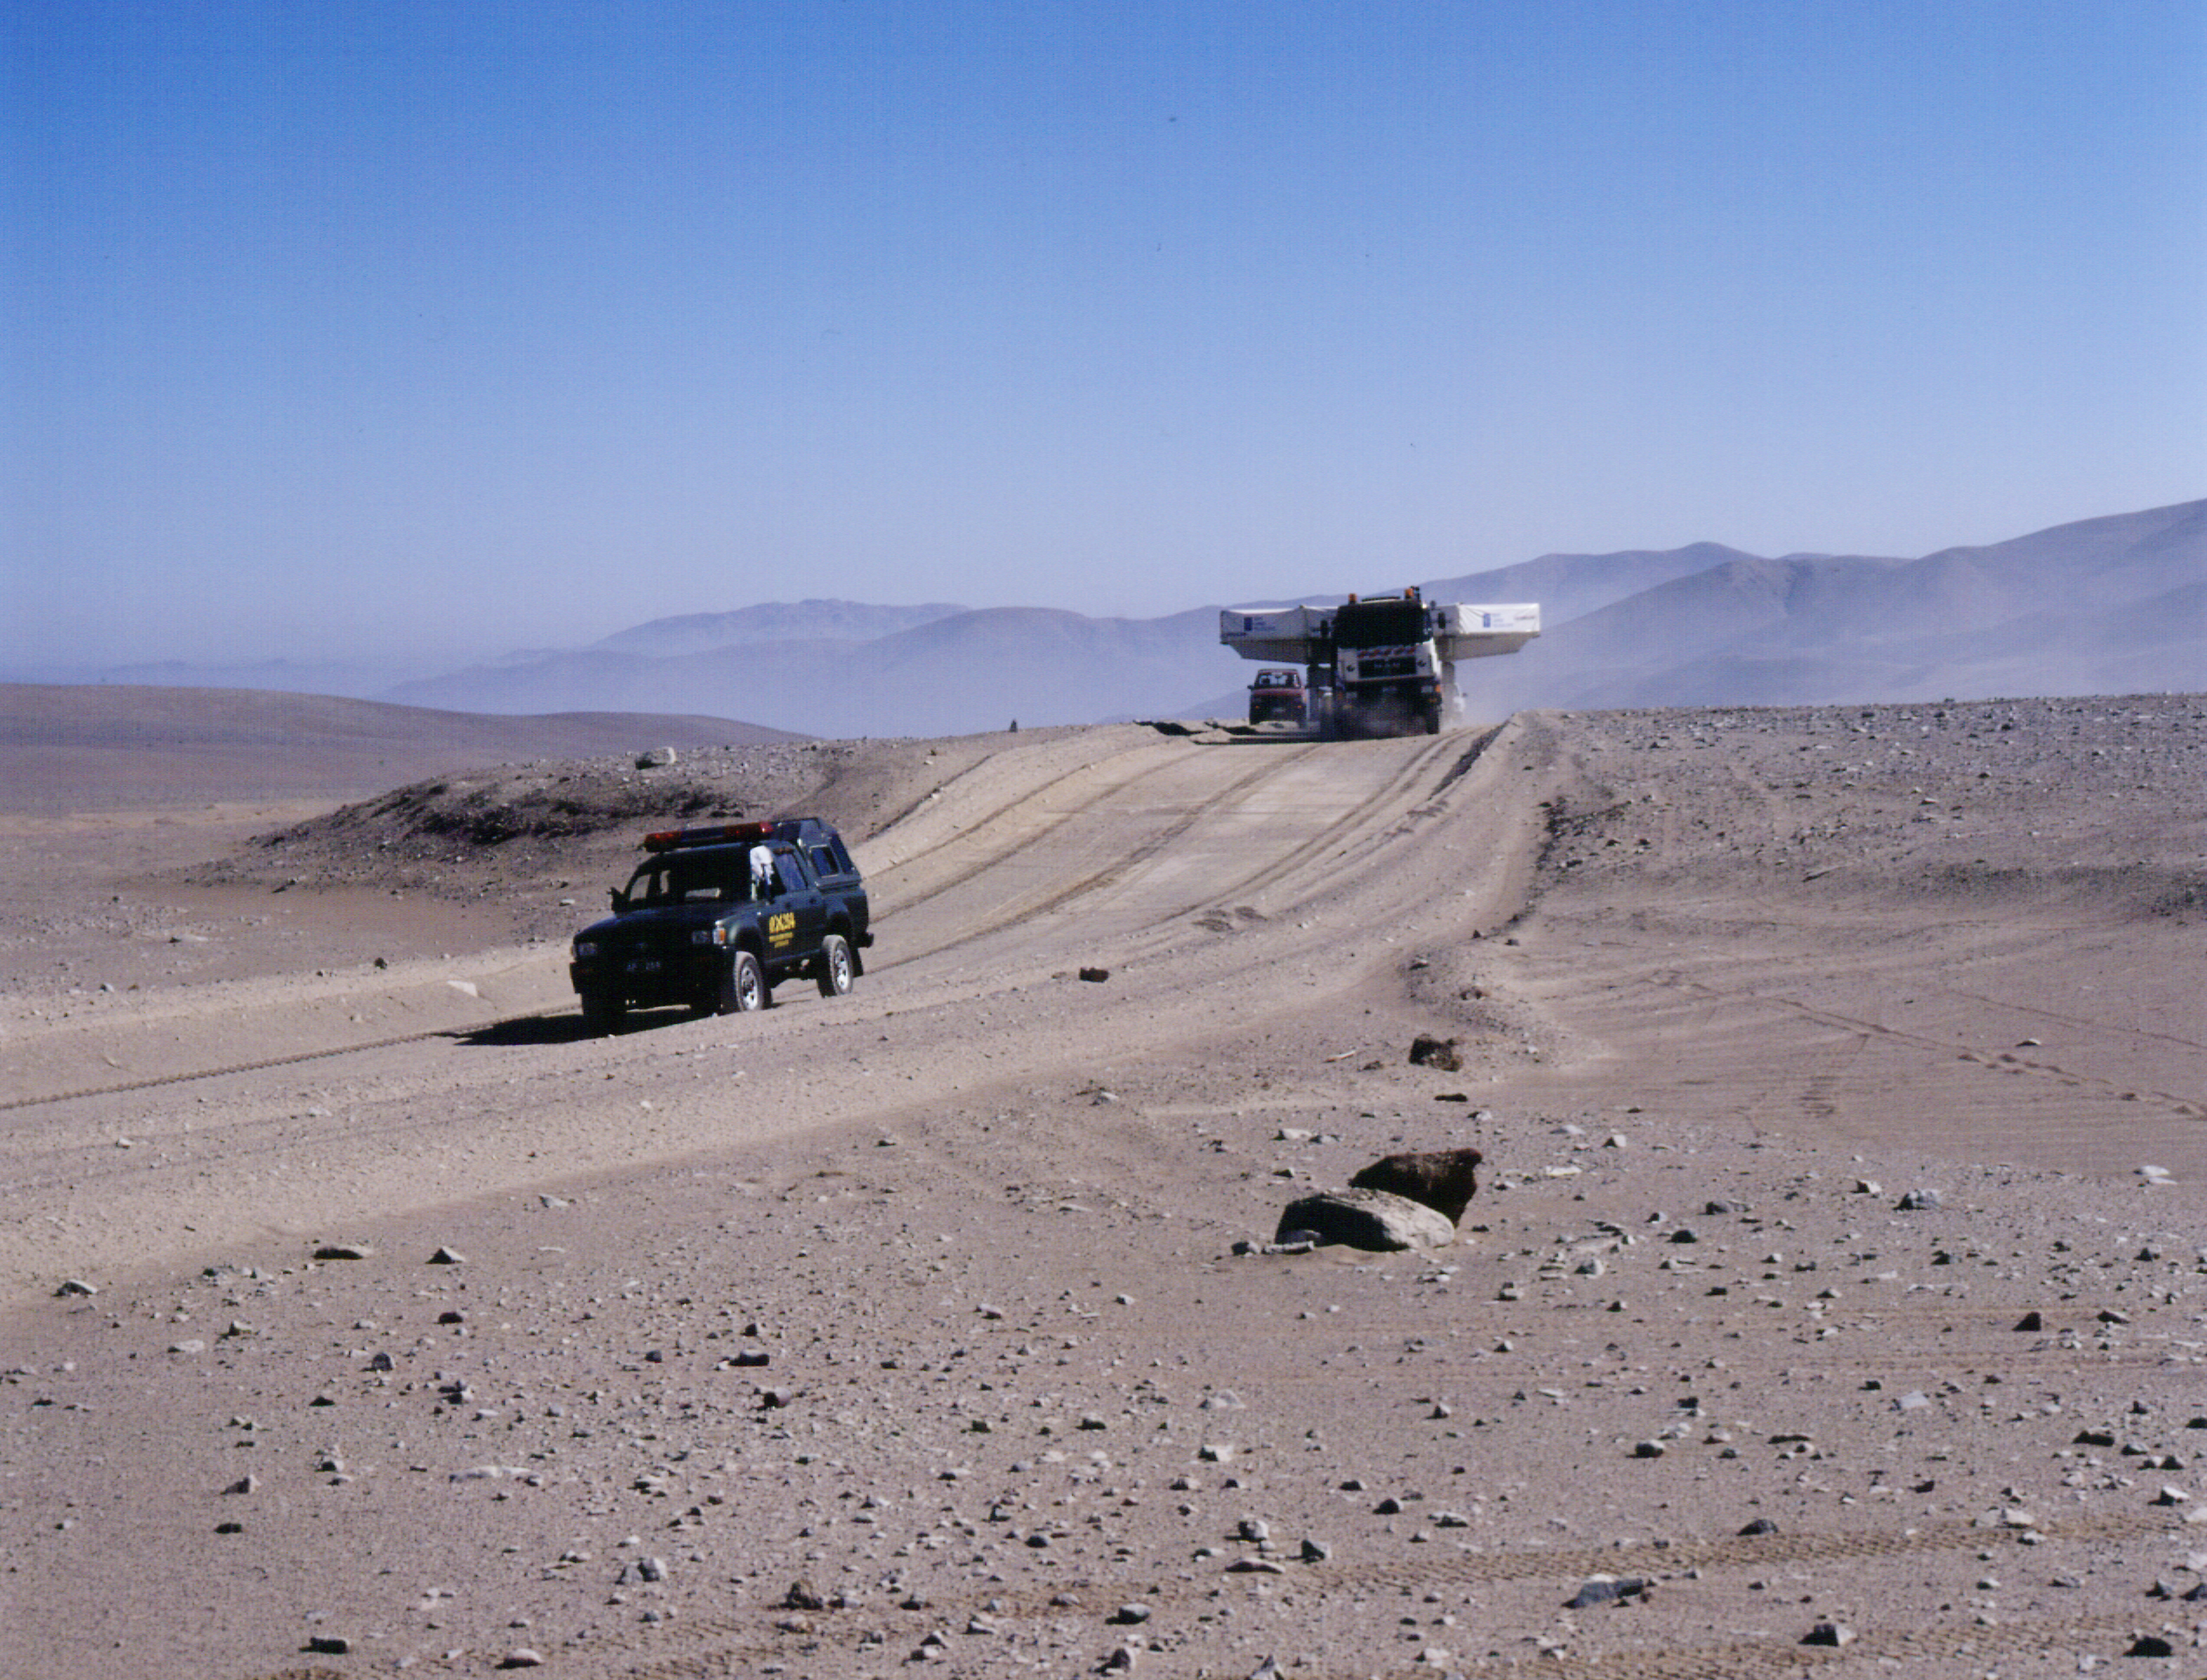

Atacama Desert road

This photograph is one of twelve high-resolution photographic images illustrating the transport of the first VLT 8.2-m Zerodur mirror (M1) to Paranal. On this picture the convoy is passing a small elevation on the road.

Credit: ESO